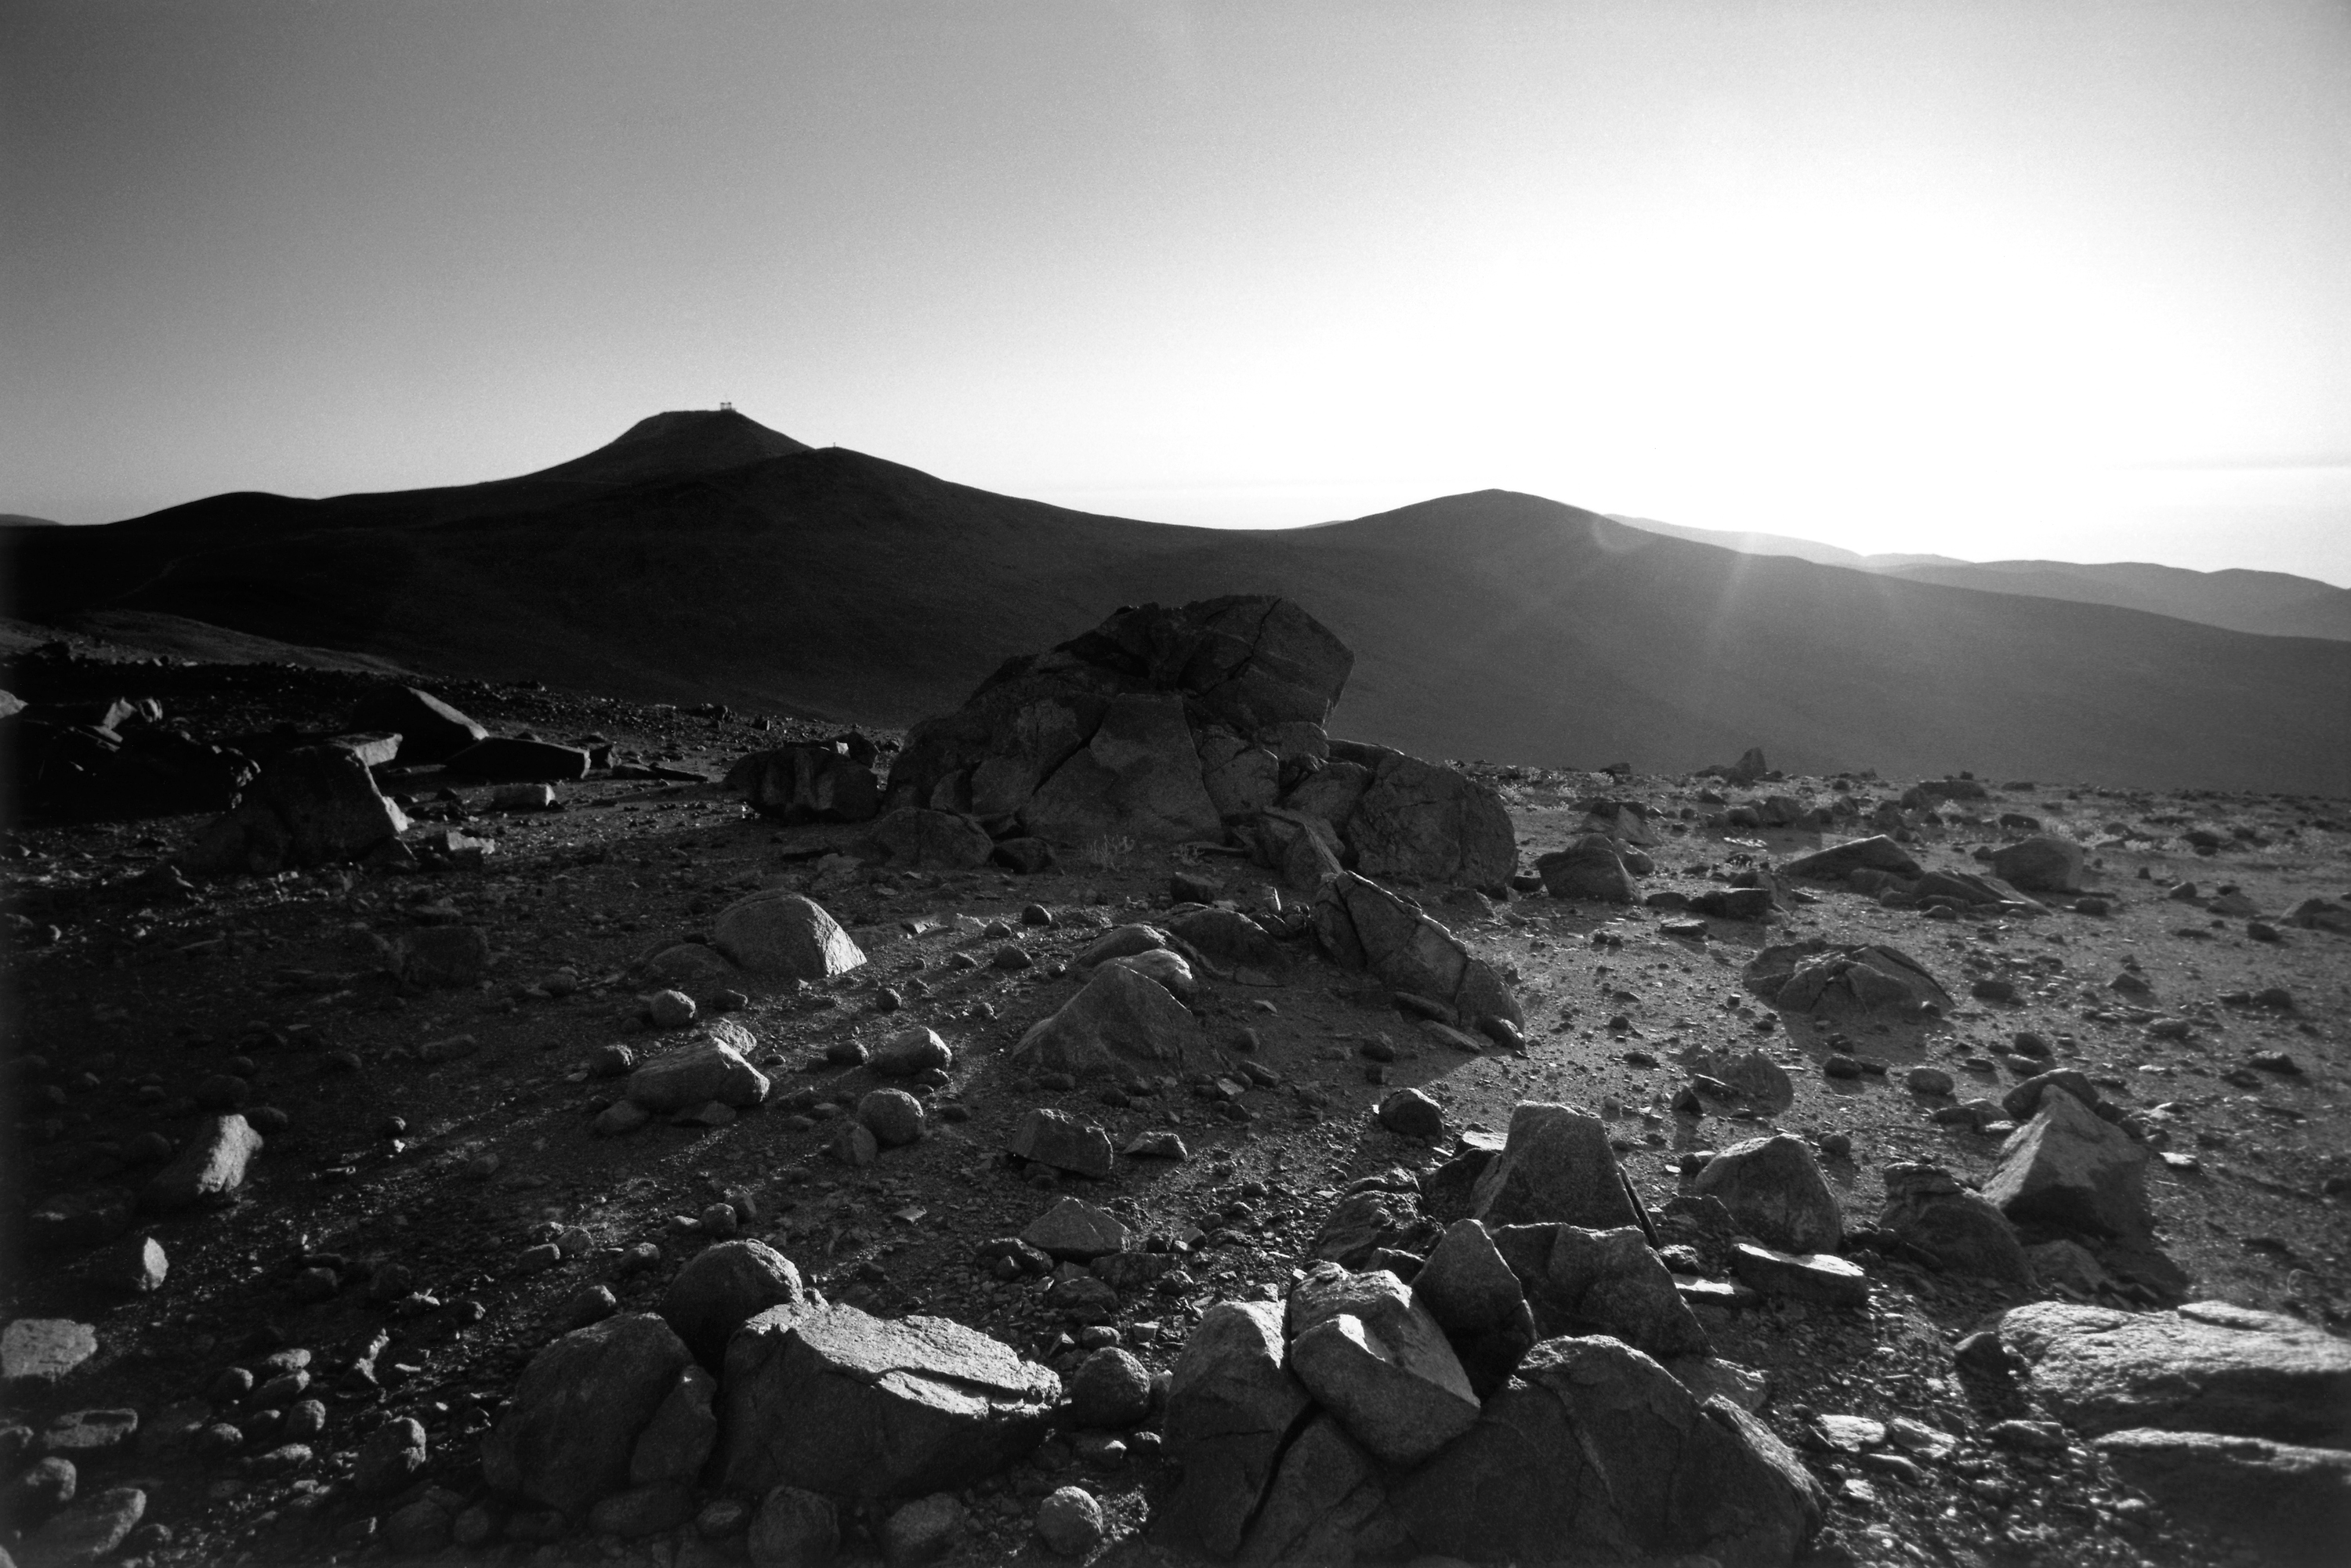

Cerro Paranal

Cerro Paranal and VISTA (NTT) Peak. Setting sun from La Montura

Credit: ESO/H.H.Heyer